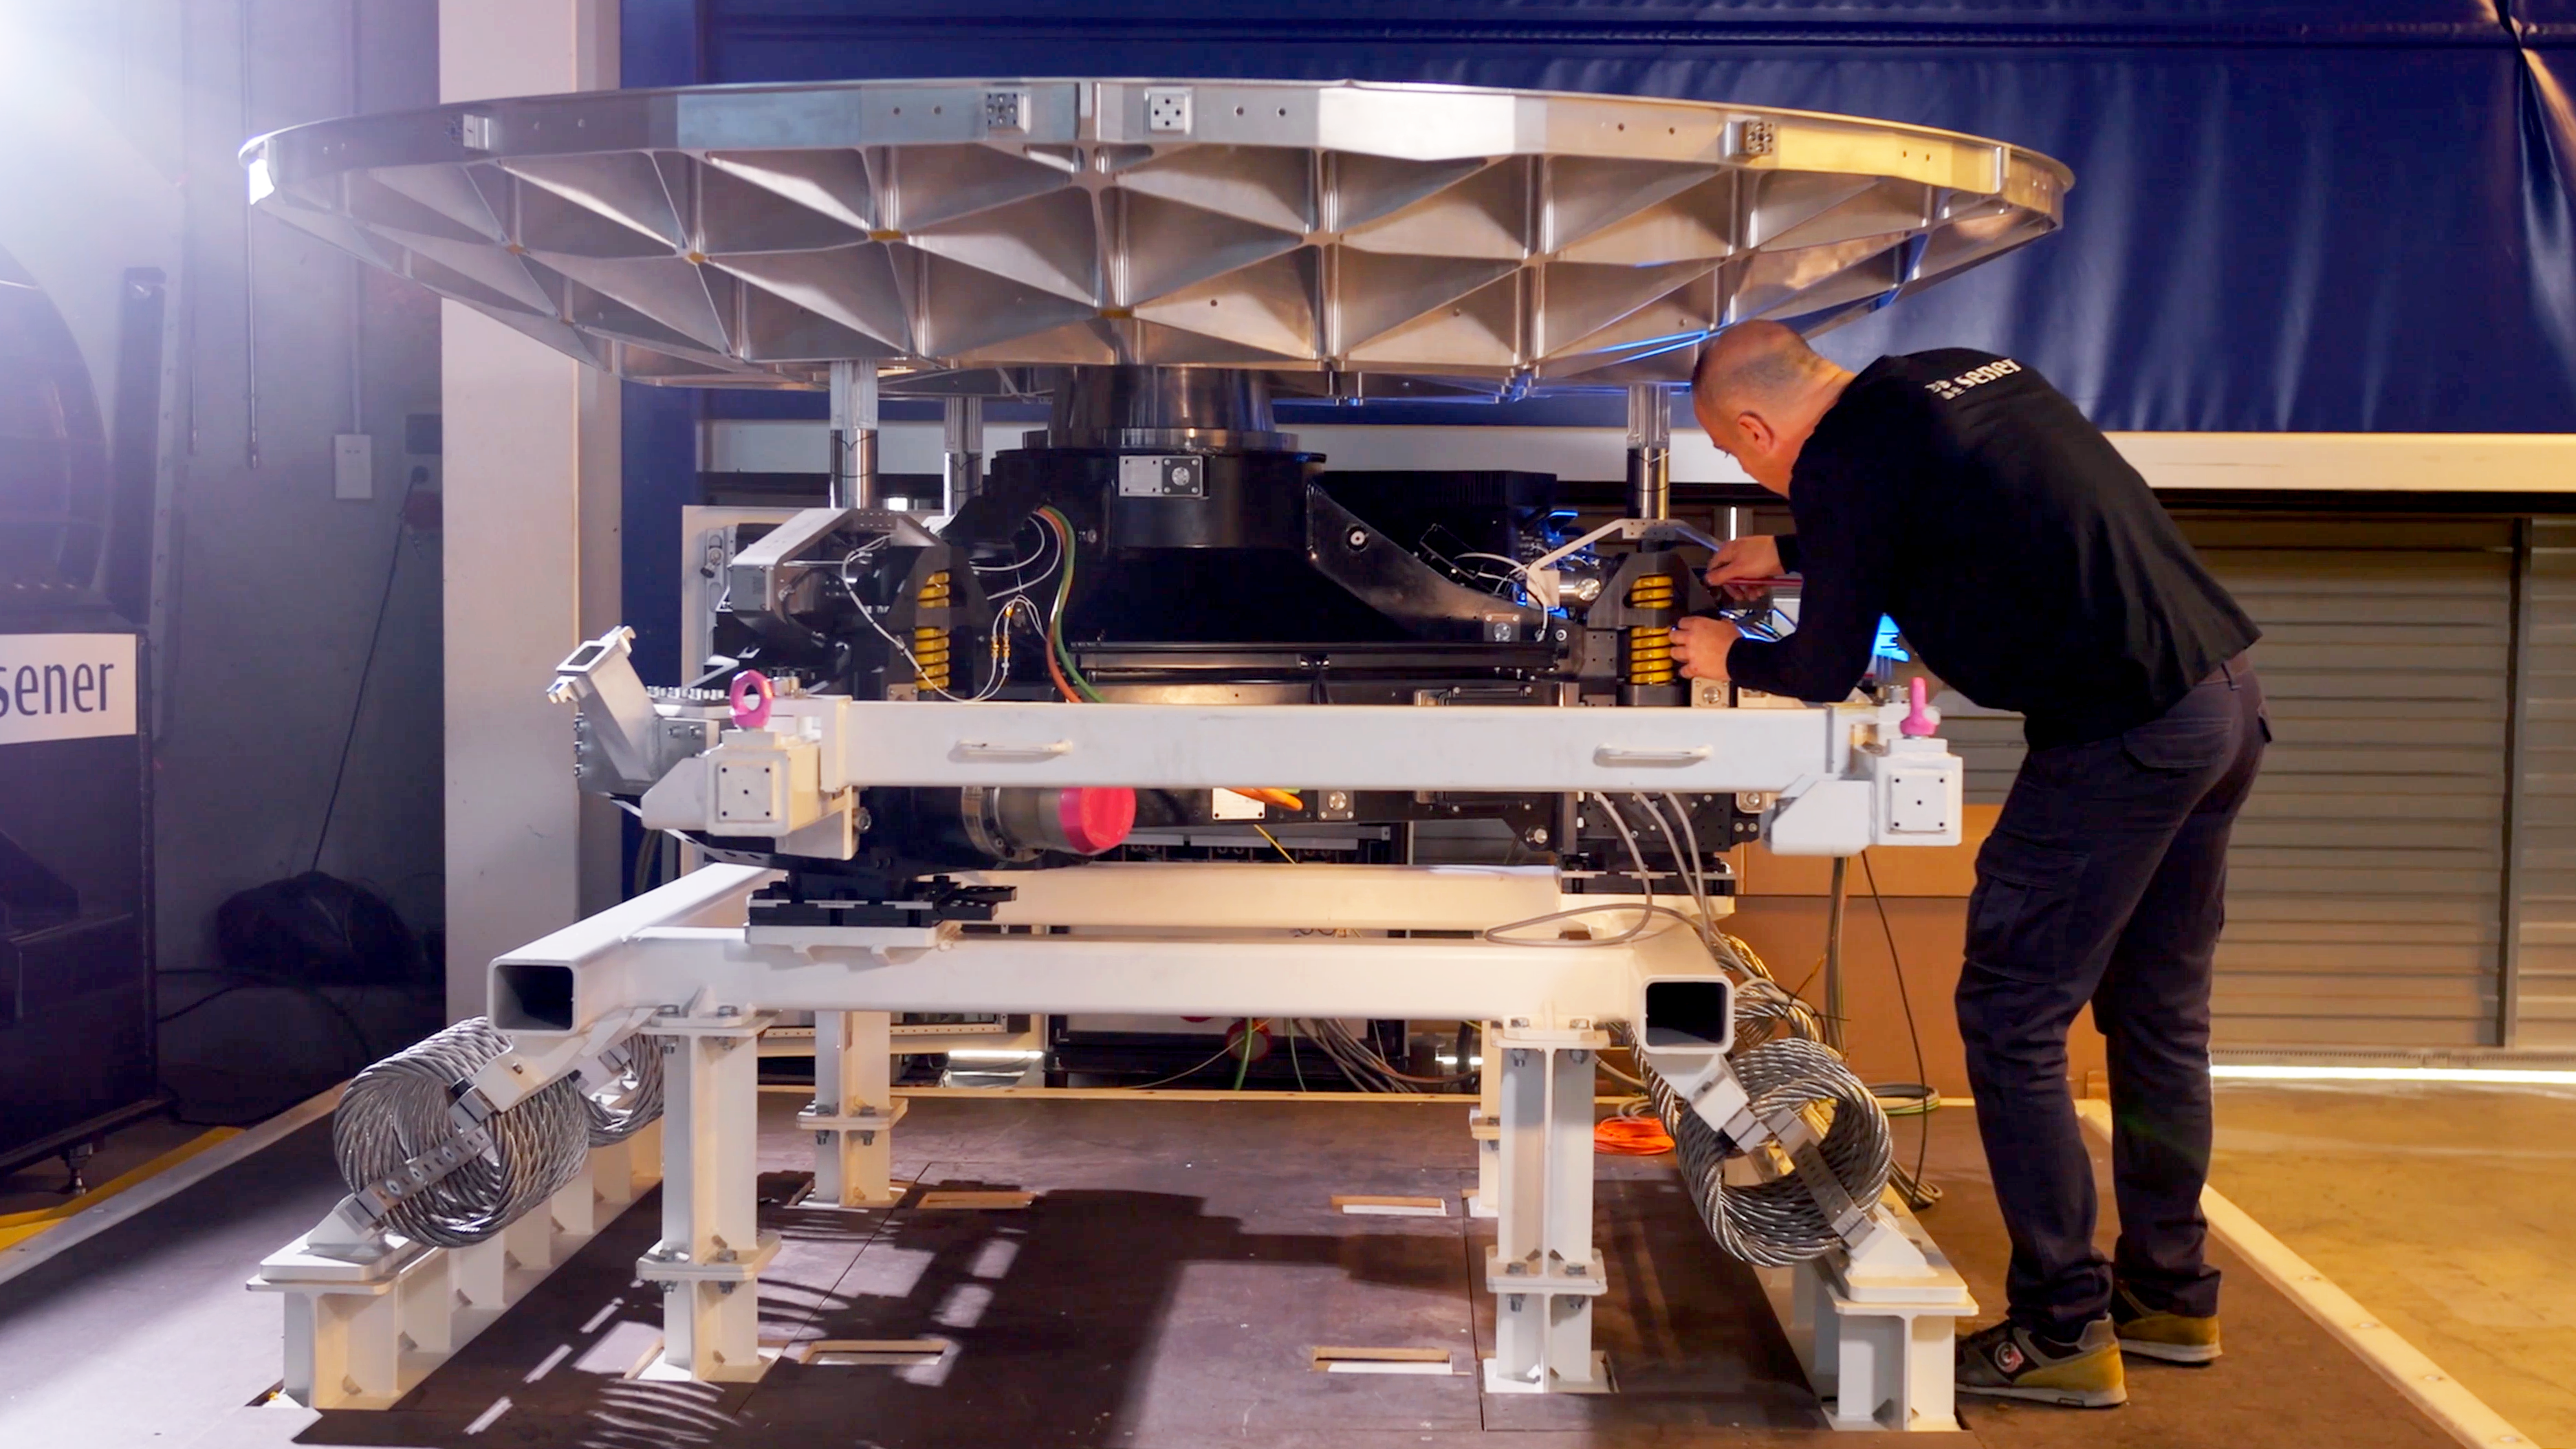

Cell of M5, the fifth mirror on the light path of the ELT

This photograph, provided by Sener, shows the M5 support cell at the company's premises near Barcelona, Spain, as well as a Sener engineer. M5 is the fifth mirror on the light path of ESO's Extremely Large Telescope (ELT) and it will be part of the telescope's adaptive-optics system. At 2.2 by 2.7 metres, the mirror is the largest of its kind. The cell’s tip-tilt mechanism will adjust the angle of the mirror to within a few tens of milli-arcsecond accuracy up to 10 times per second, all without bending the mirror.

Credit: Sener